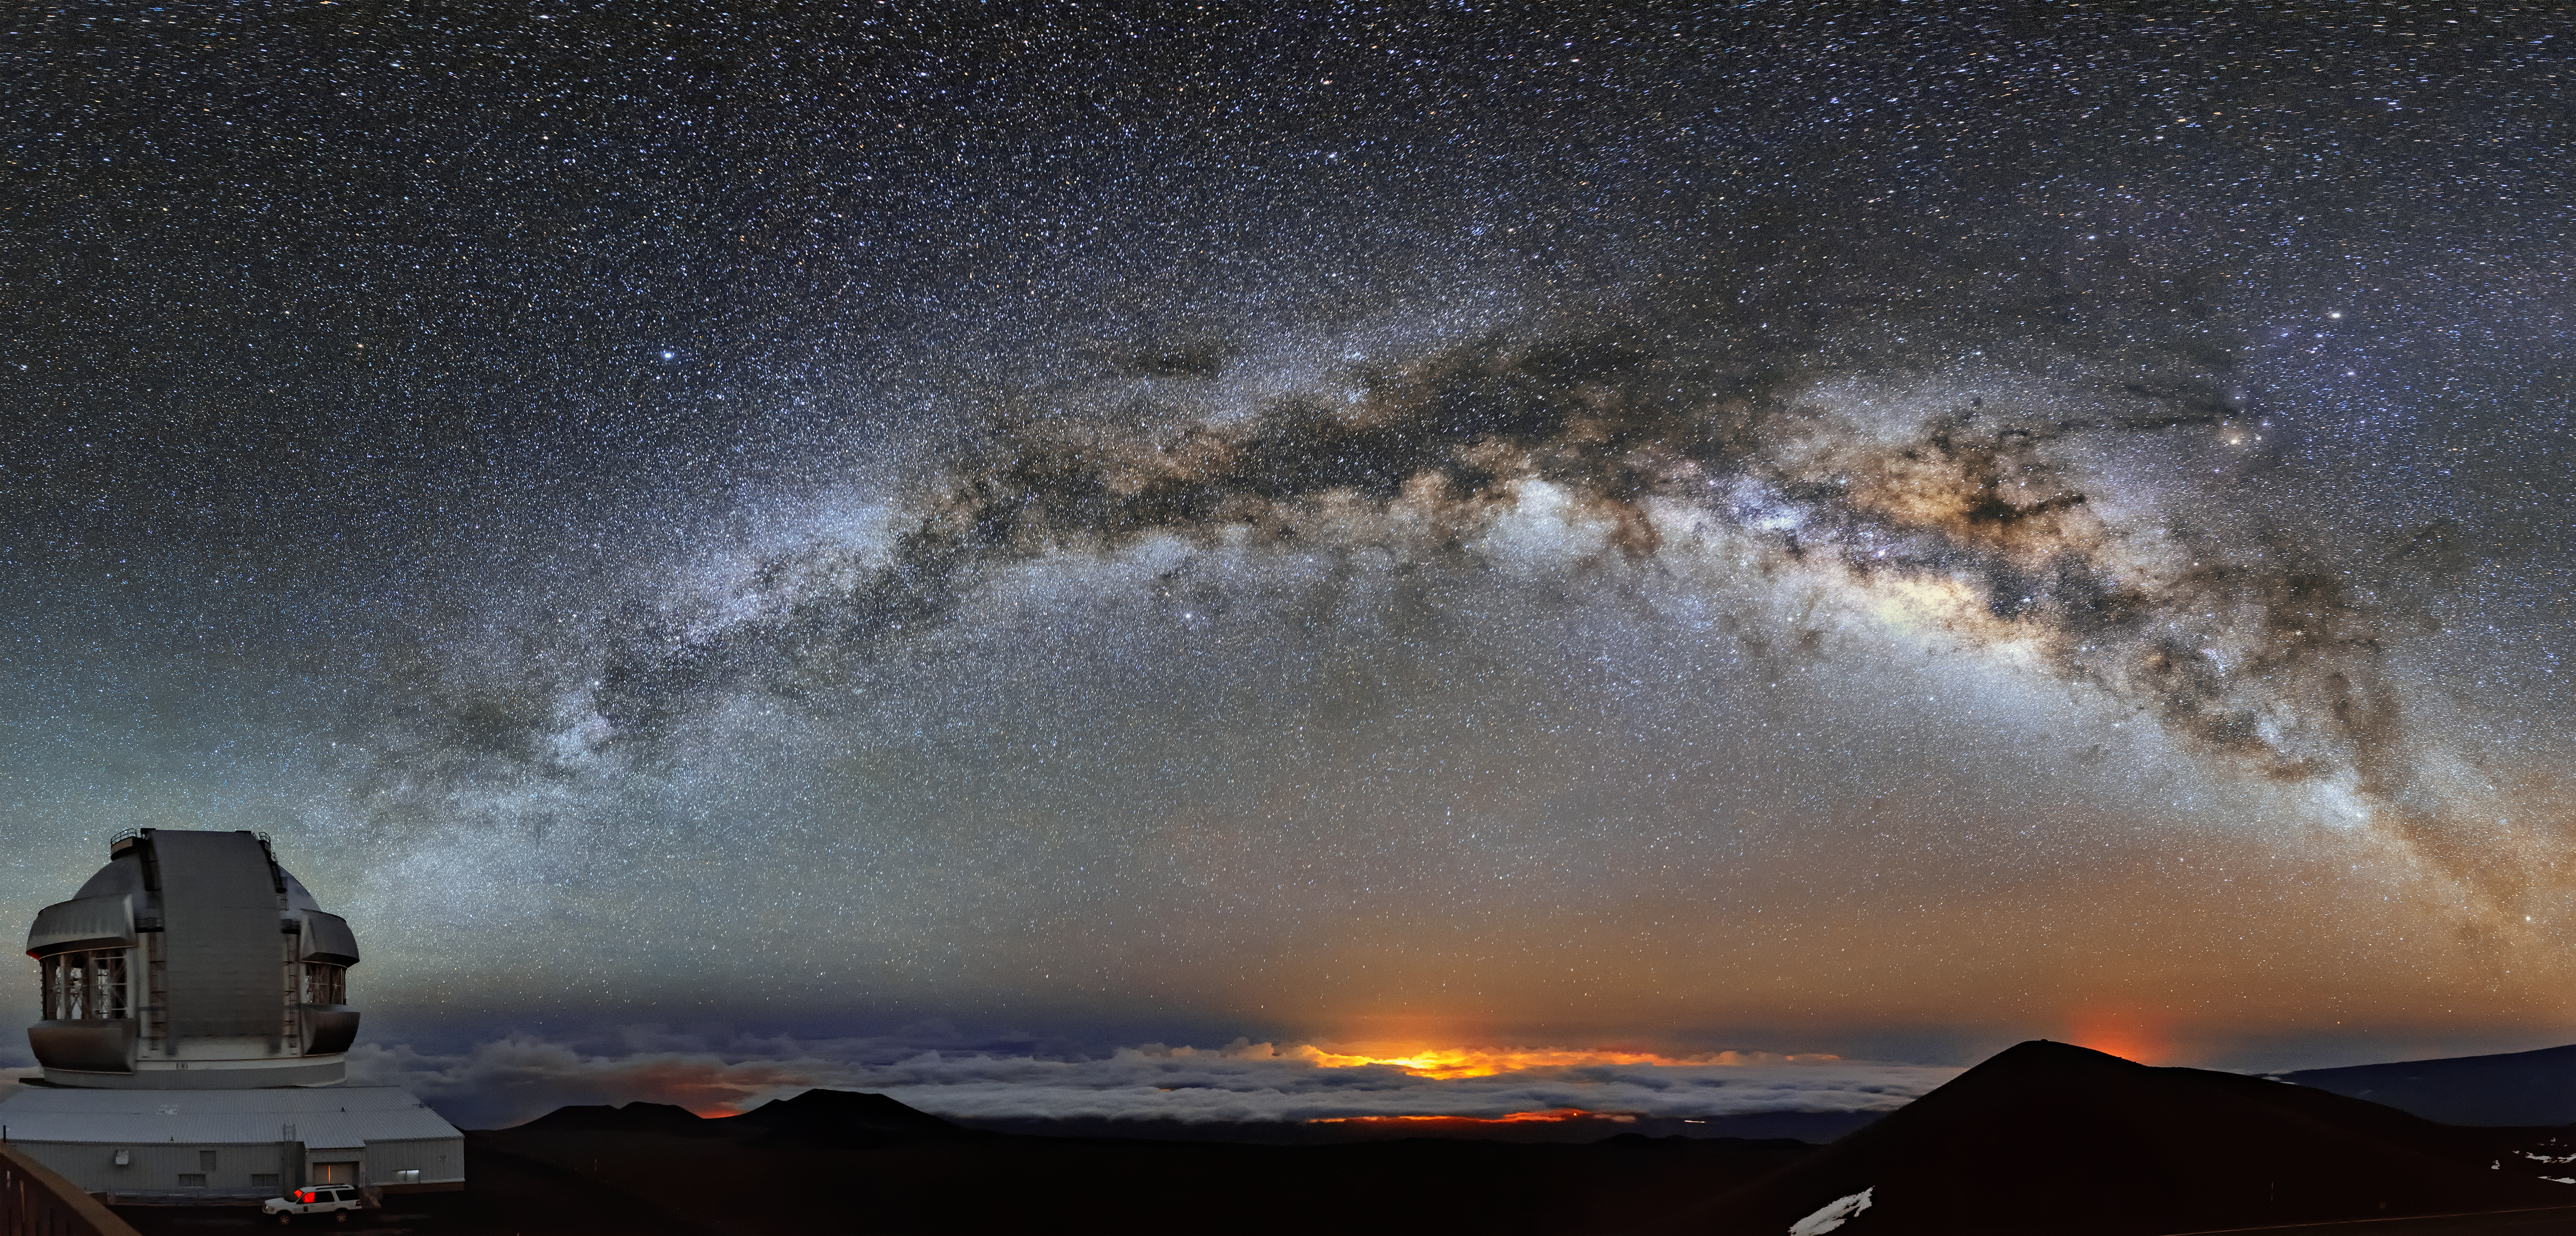

Galaxy of Dreams

Majestic as it is mysterious, the Milky Way can easily illuminate the night sky in a dazzling flourish with just the right camera setting. Containing an estimated 100–400 billion stars, our barred spiral galaxy, the Milky Way, intertwines with interstellar dust to create a brilliantly complex bridge of light sprinkled across the sky. At the end of this bridge on the left lies Gemini North, the northern twin of the International Gemini Observatory, supported in part by the U.S. National Science Foundation and operated by NSF NOIRLab. Standing near the summit of Maunakea in Hawai‘i, the telescope’s location places it far away from light pollution and right among the stars for proper astronomical study. At the center, below the cloud deck forming at the bottom of the image, are the trapped city lights of Hilo. On the right, the faint glow of lava from the Kīlauea volcano lights up a portion of the sky beyond the actual summit of Maunakea in an orangish glow underneath an otherwise bluish galaxy.

Credit: International Gemini Observatory/NOIRLab/NSF/AURA/J. Chu